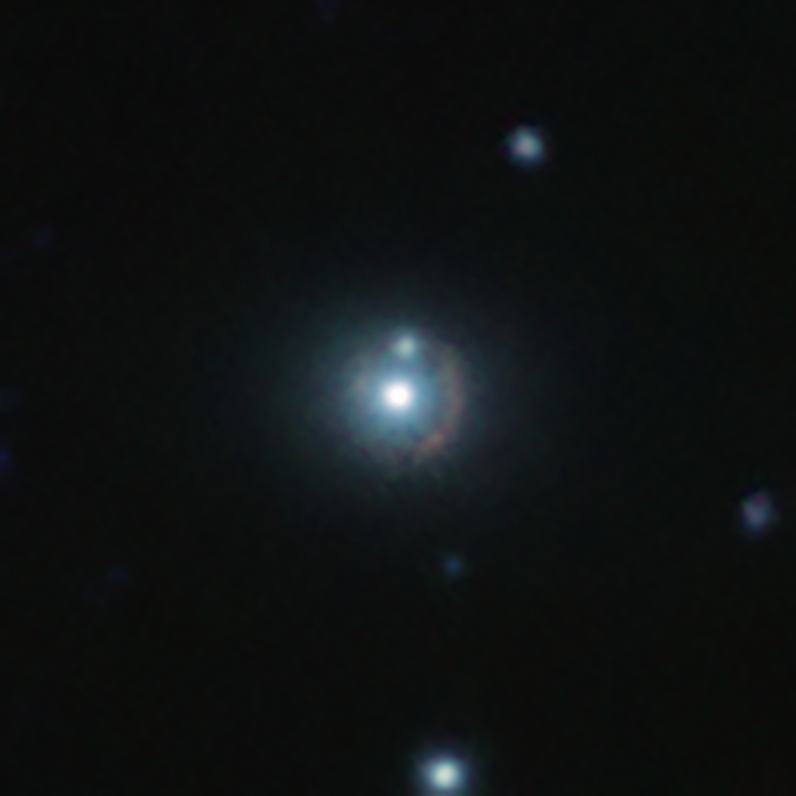

An infrared view of the 9io9 galaxy

This infrared image shows the distant galaxy 9io9, seen here as a reddish arc curved around a bright nearby galaxy. This nearby galaxy acts as a gravitational lens: its mass curves spacetime around it, bending lightrays coming from 9io9 in the background, hence its distorted shape.

This colour view results from combining infrared images taken with ESO’s Visible and Infrared Survey Telescope for Astronomy (VISTA) in Chile and the Canada France Hawaii Telescope (CFHT) in the US.

Credit: ESO/J. Geach et al.